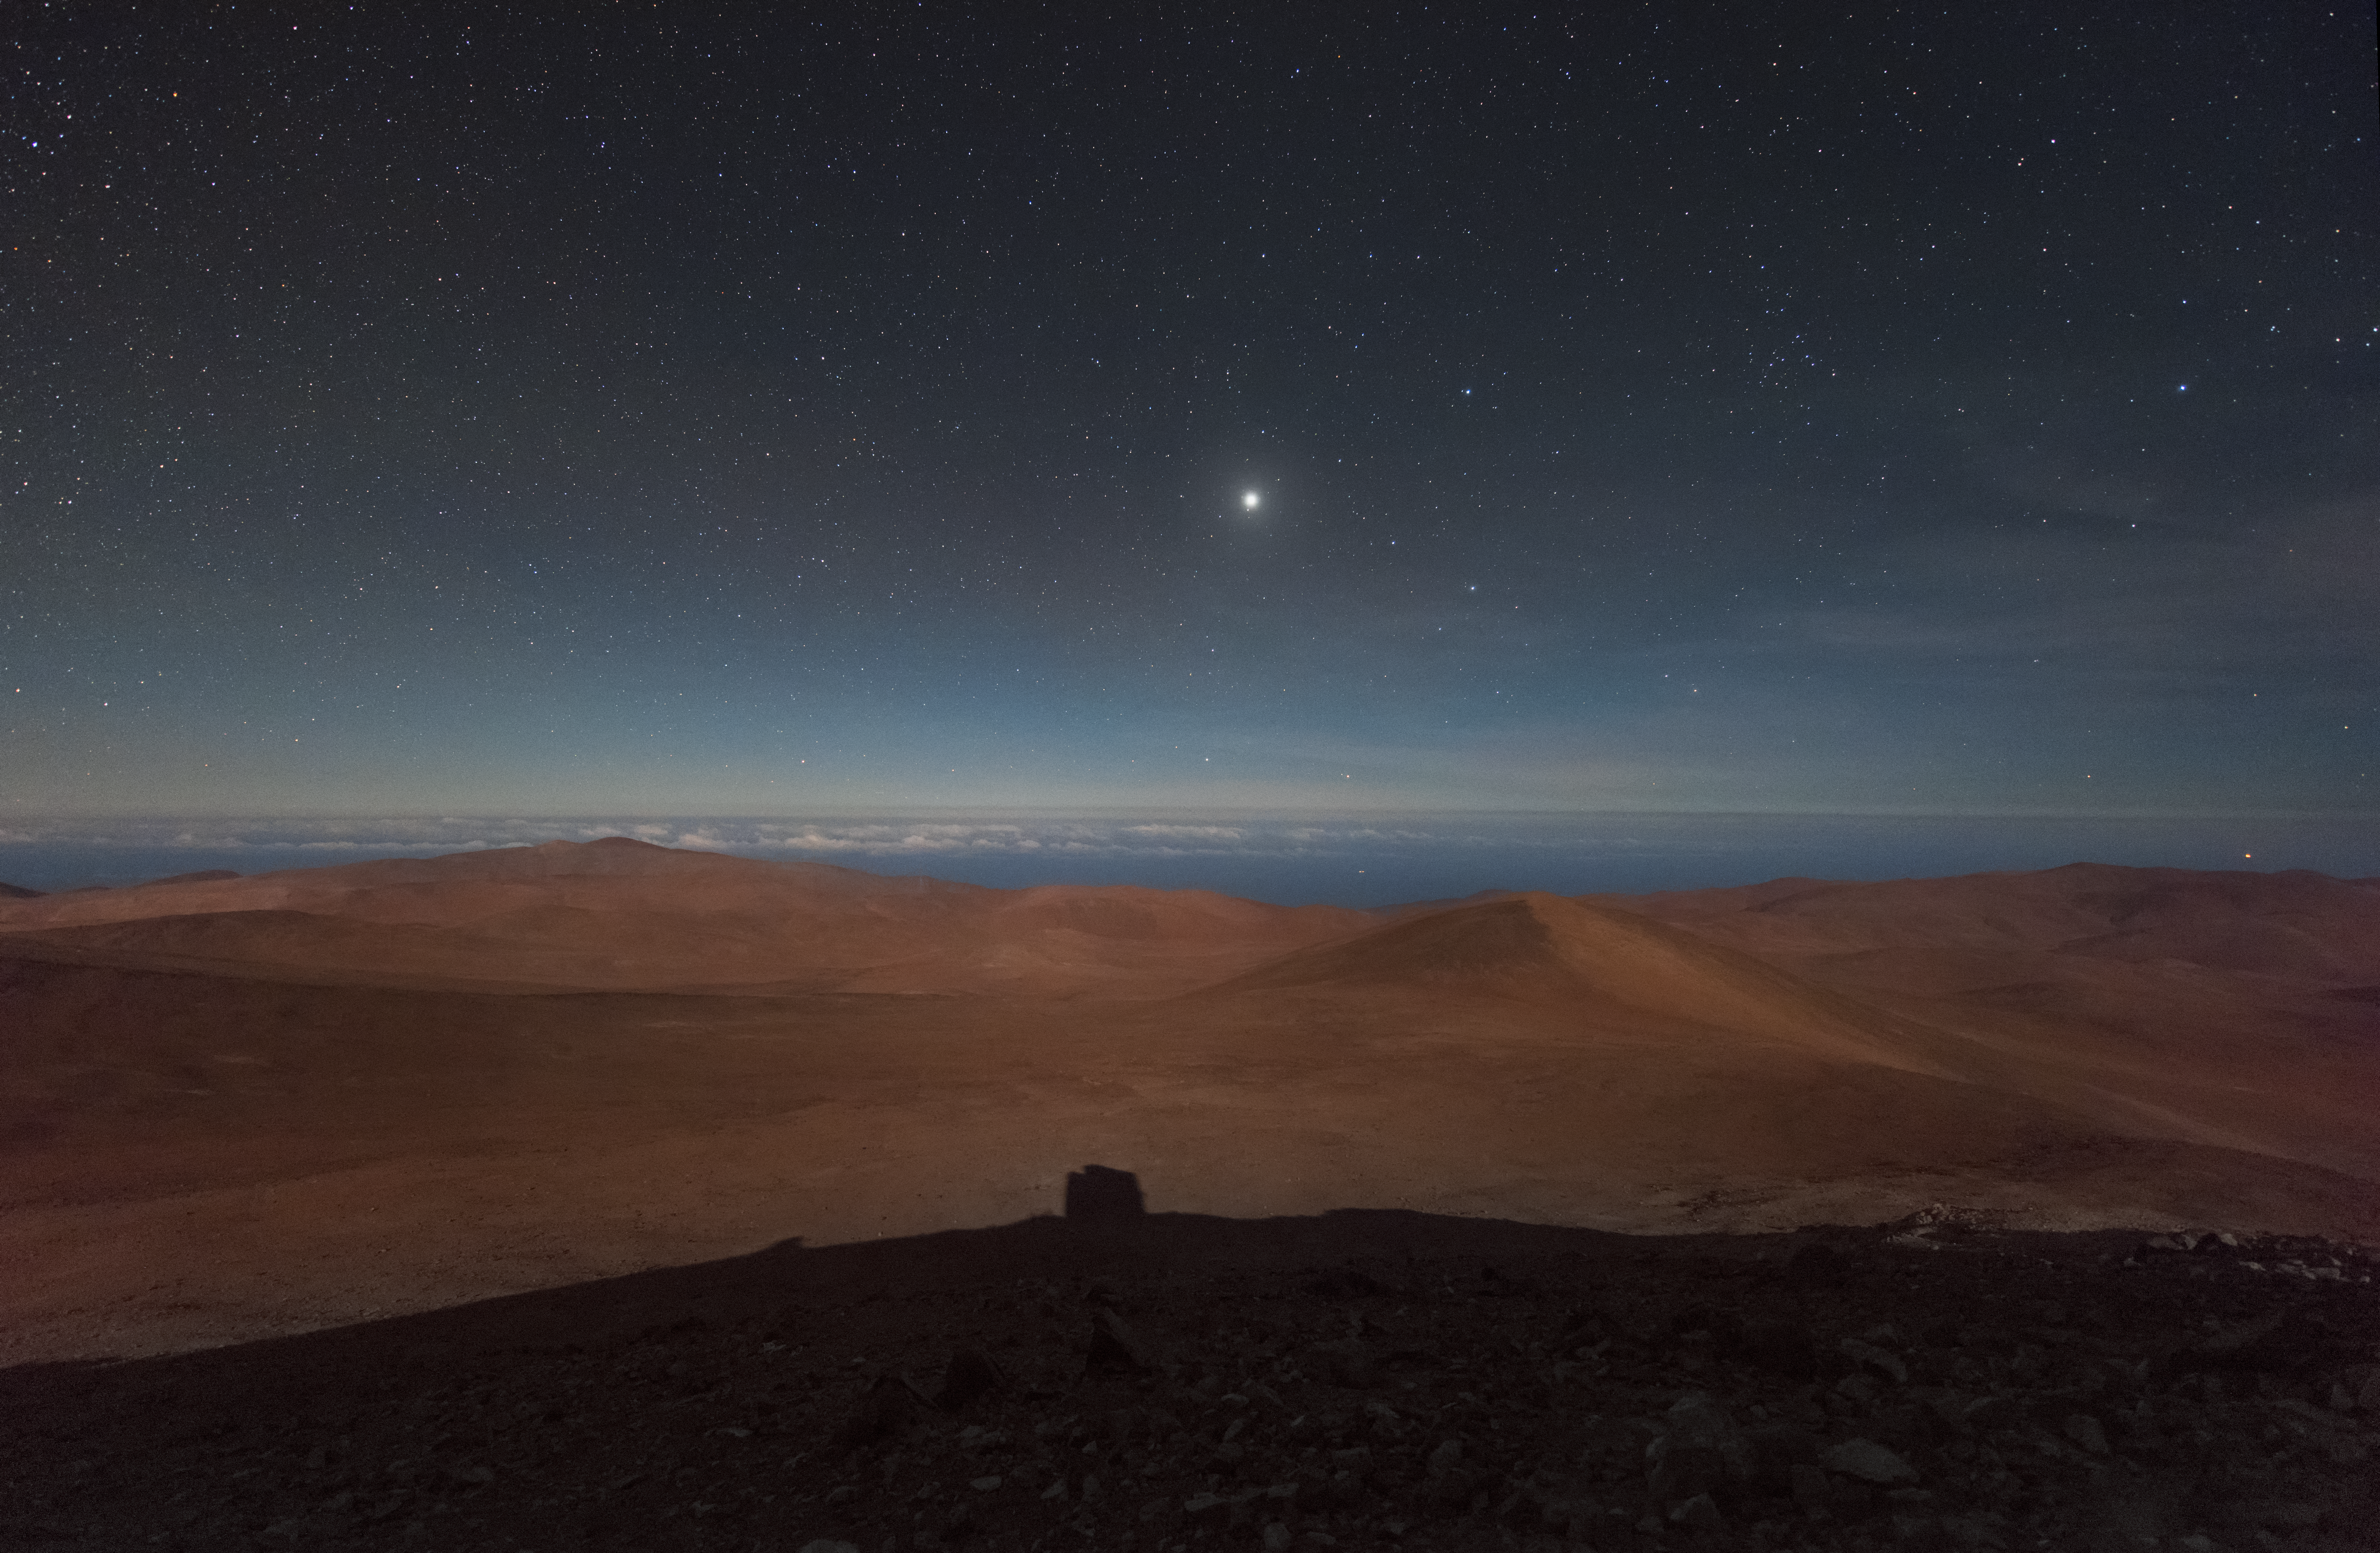

Pacific perspective

The extreme altitude of the the mountains in Chile's Atacama desert make for usually cloudless vistas, day or night, allowing for brilliant observations of the Universe.

In this image, it is possible to see the Pacific Ocean in the distance, below the clouds. It was taken from ESO's Paranal Observatory, which is home to the world-leading Very Large Telescope (VLT).

Credit: ESO/Y. Beletsky